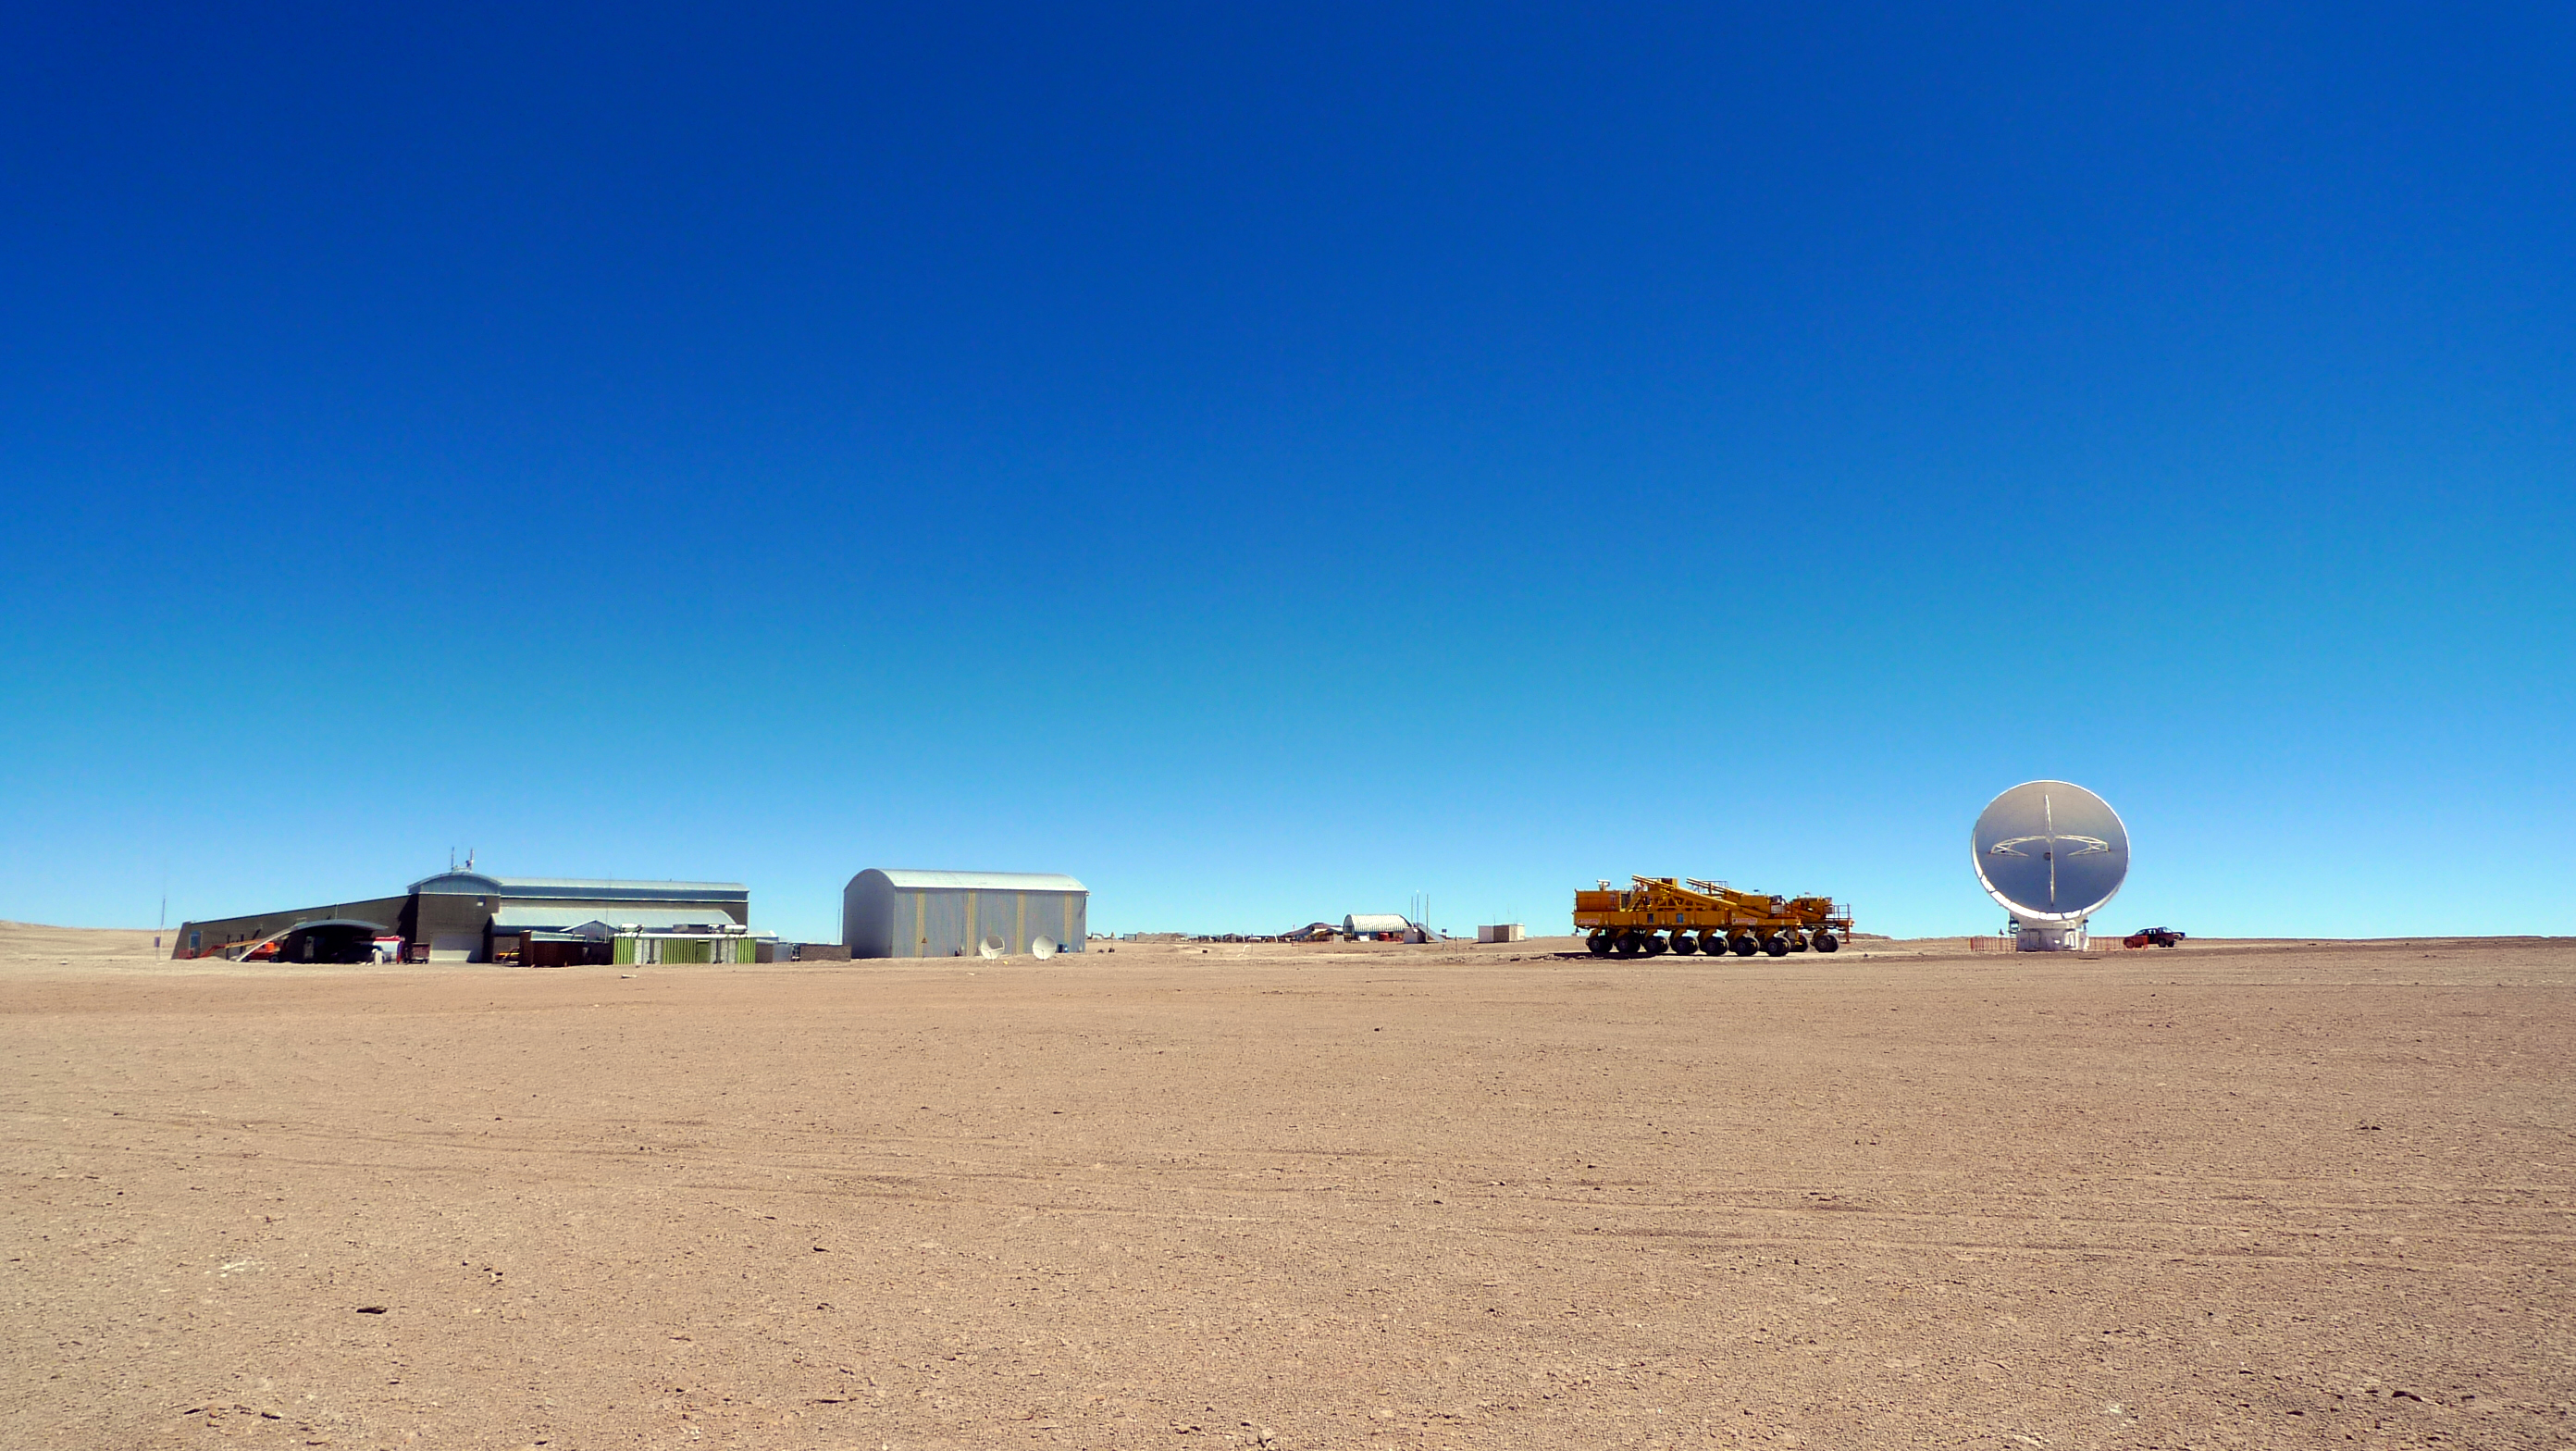

ALMA transporter and an antenna

The AOS, an ALMA transporter and an antenna in a desolated Chajnantor panoramic view.

Credit: ALMA (ESO/NAOJ/NRAO)